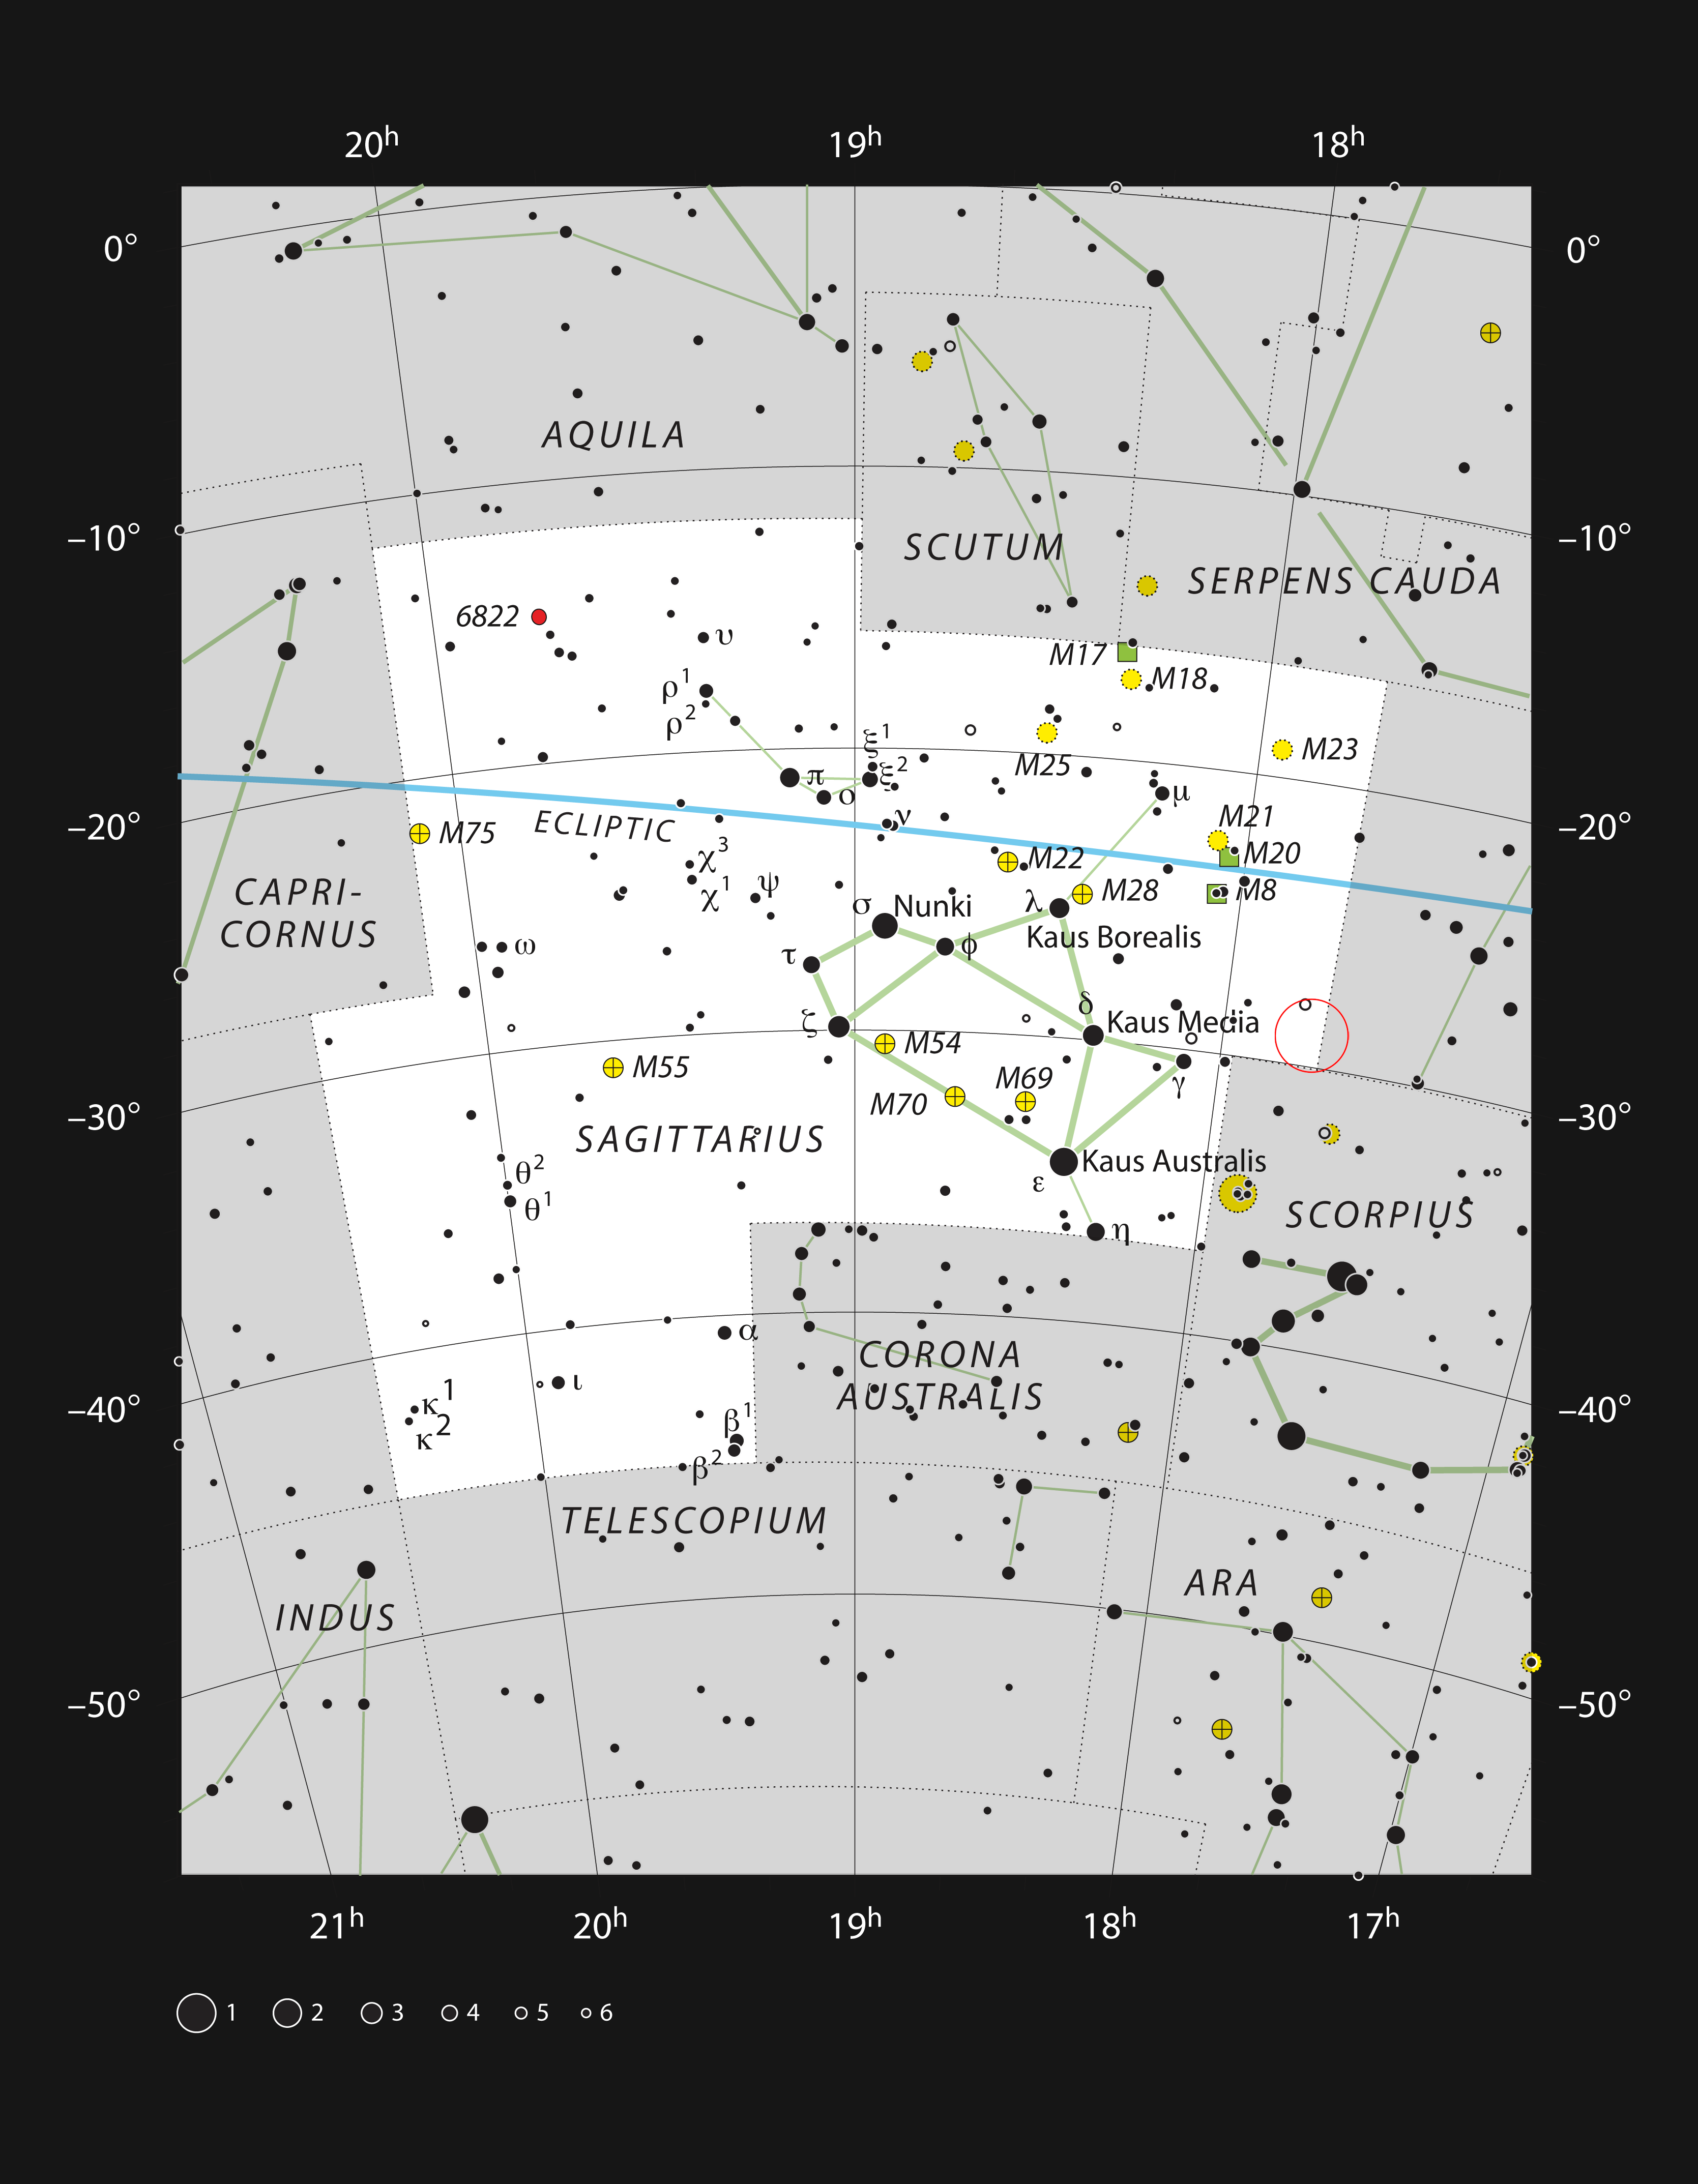

Location of the Galactic centre in the night sky

This chart shows the location of the Milky Way central region in the night sky. It lies in the direction of the constellation of Sagittarius (The Archer), and is marked with a red circle in the image. This map shows most of the stars visible to the unaided eye under good conditions.

Credit: ESO, IAU and Sky & Telescope